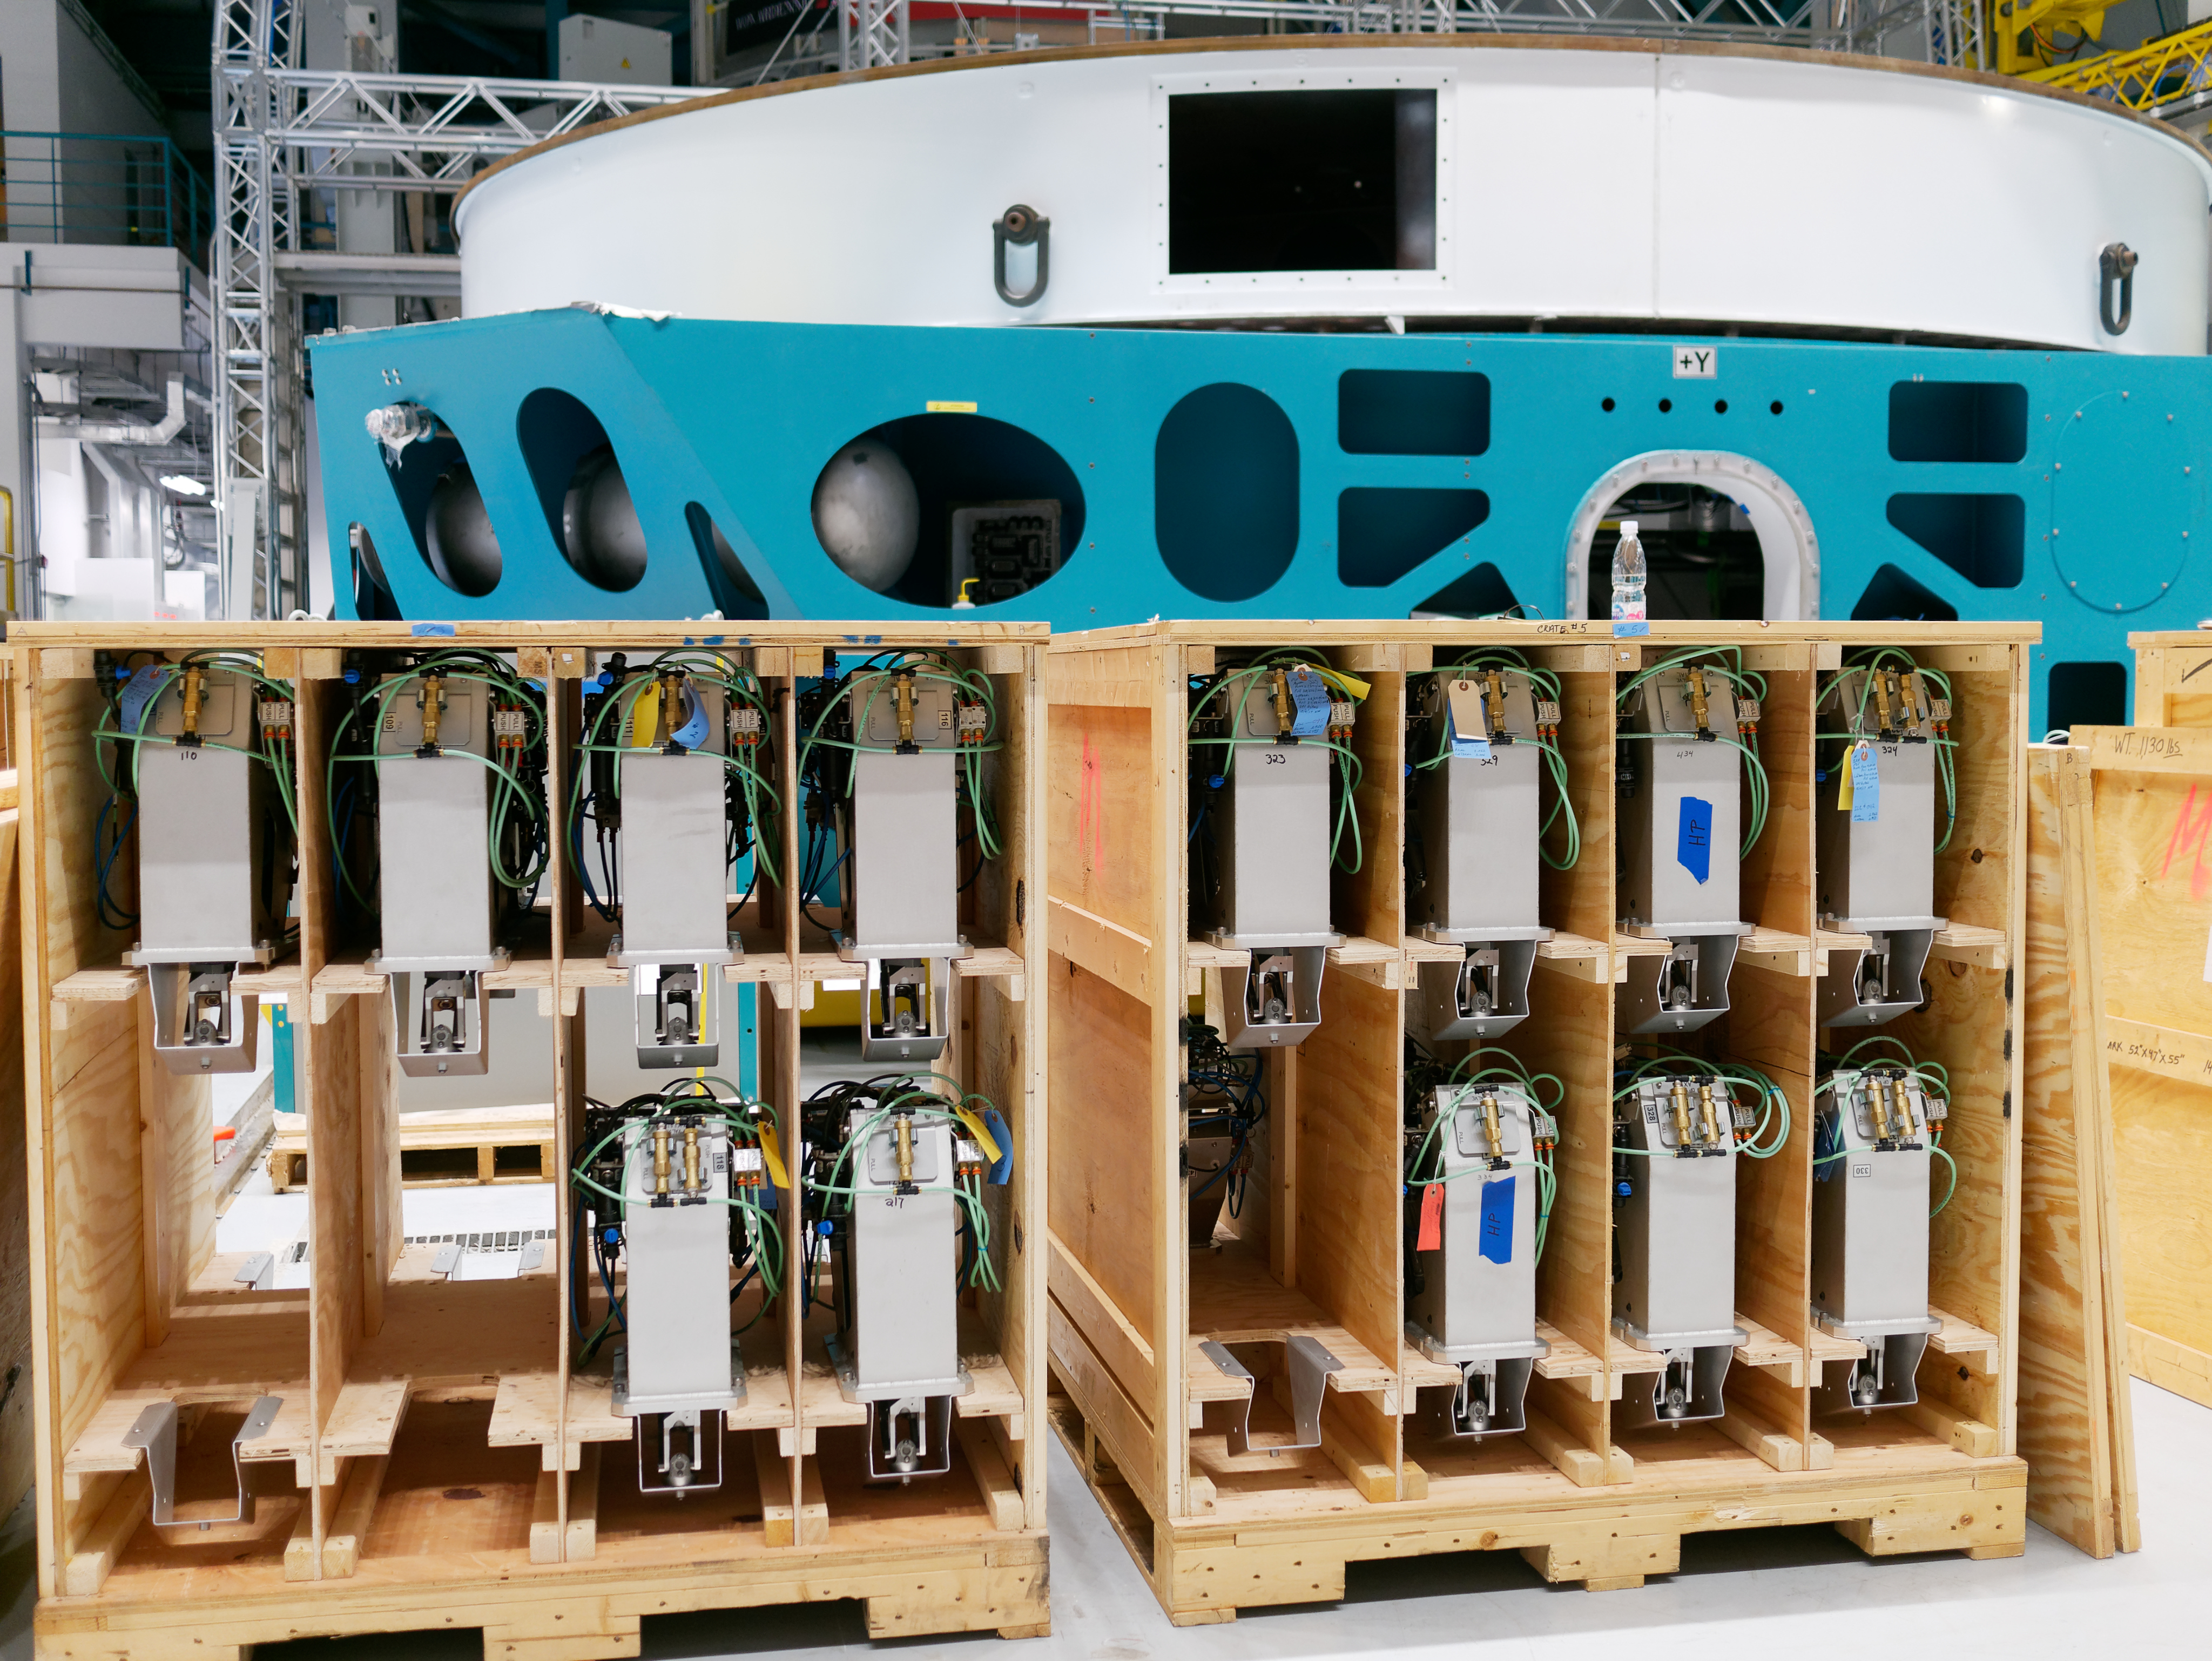

Actuators on Summit

Actuators in crates. Soon they will be installed on the M1M3 cell. The cell is behind the crates, with the M1M3 surrogate mirror on top.

Credit: W O'Mullane/Rubin Observatory/NSF/AURA